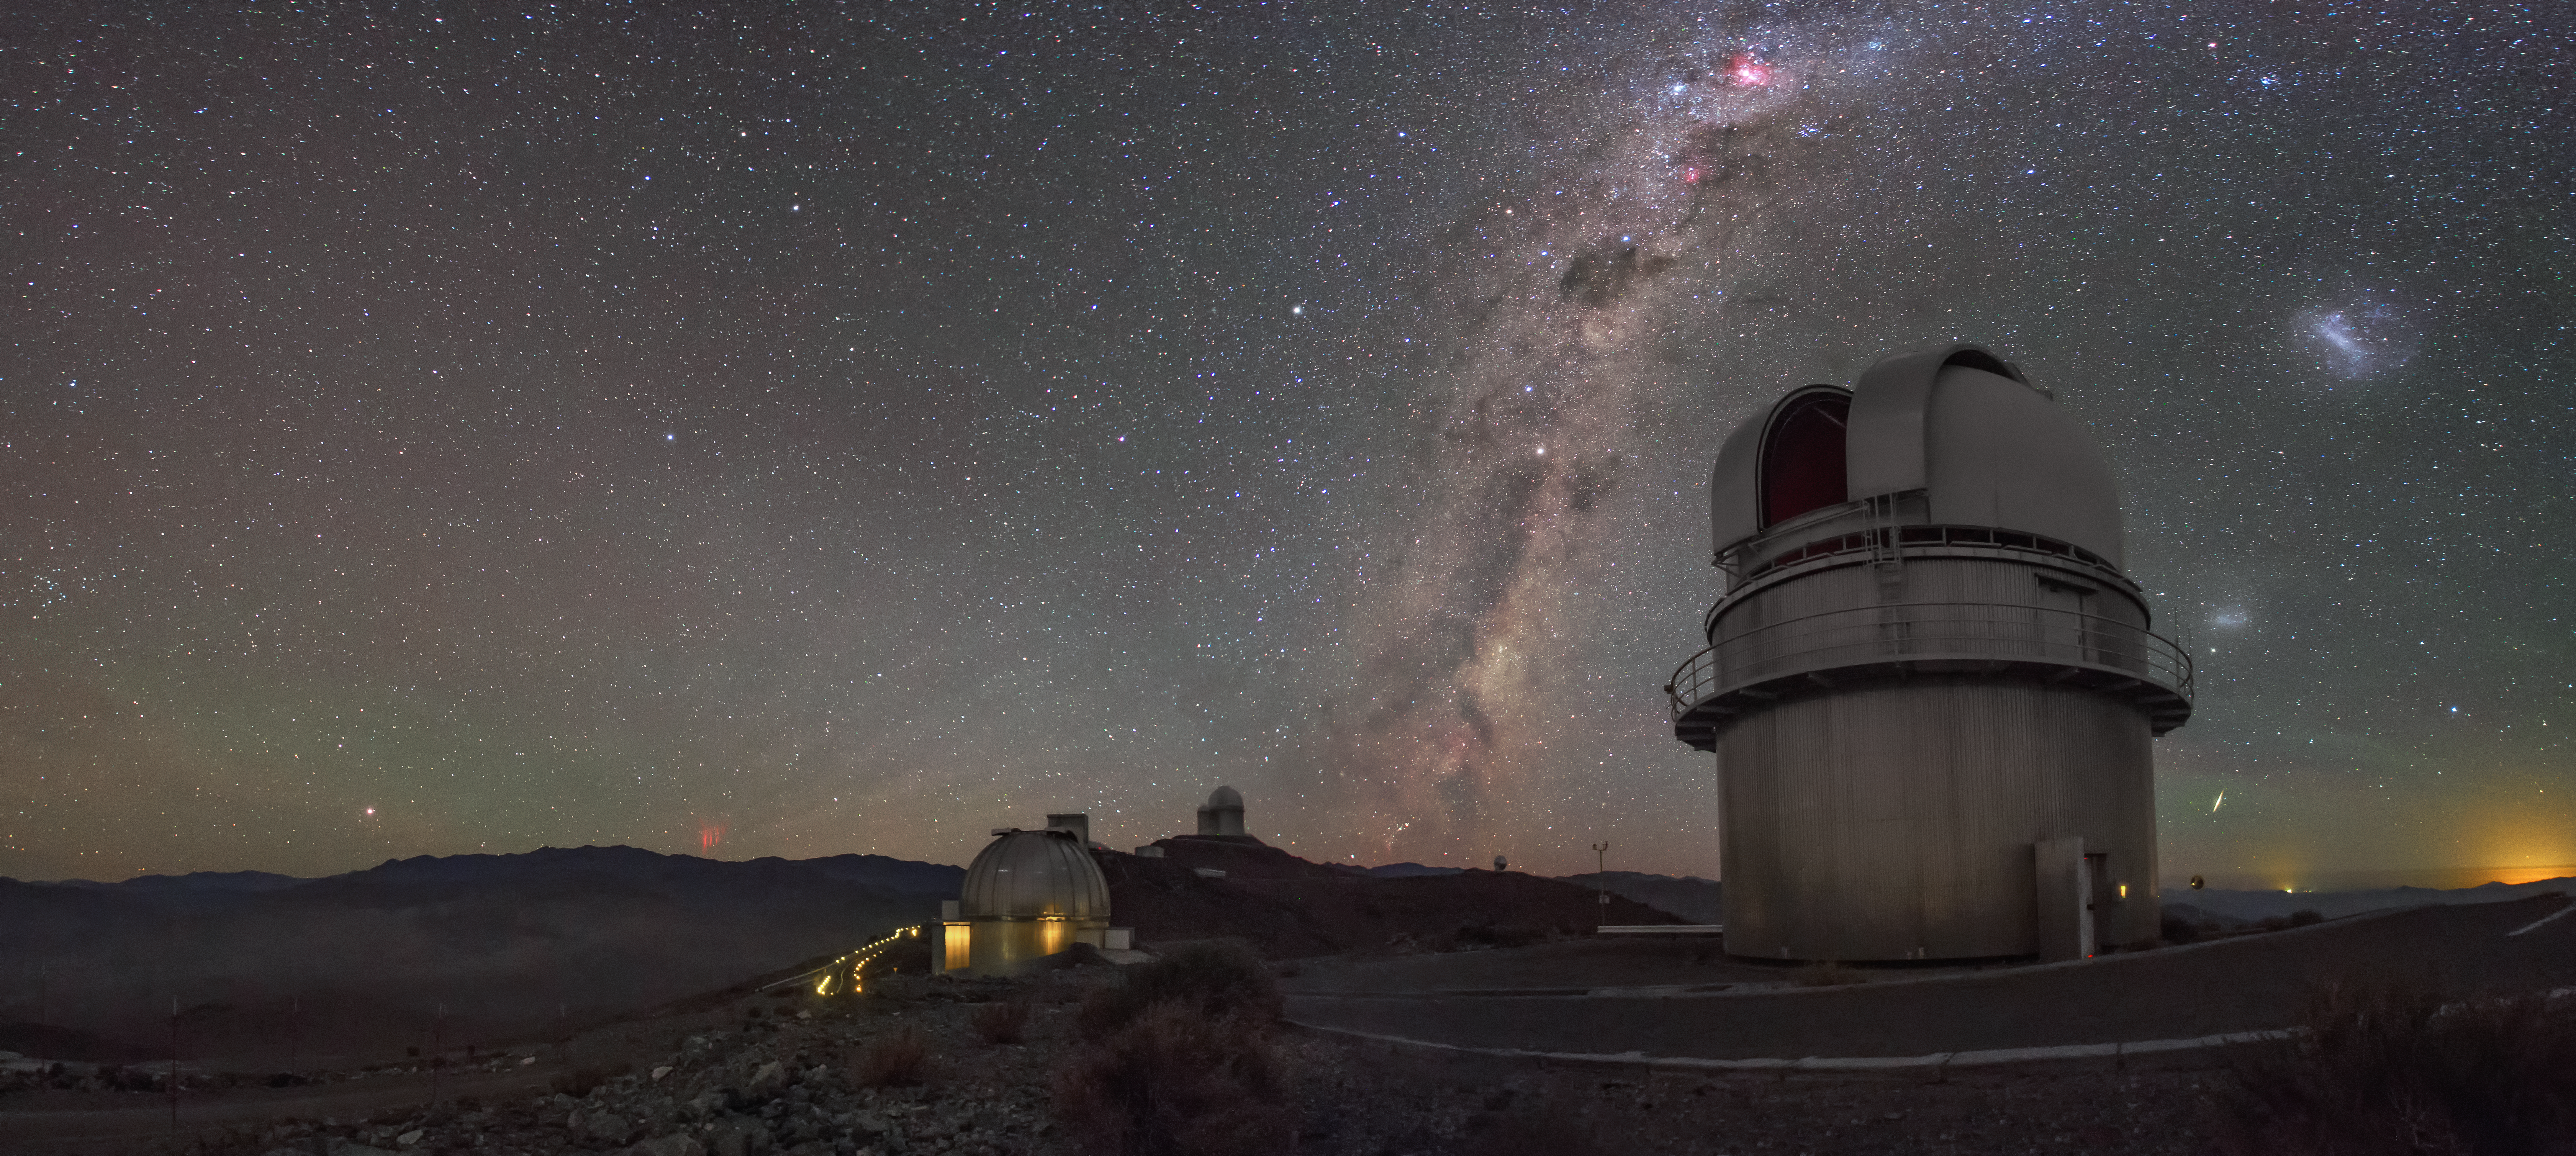

Sprites at La Silla Observatory

Beautiful image of sprites at La Silla Observatory, captured by ESO Photo Ambassador Petr Horálek.

Sprites are extremely rare atmosphere phemomena caused by irregularities in the ionosphere, high above storm clouds, at altitudes of about 80 kilometres. Typically seen as groups of red-orange flashes, they are triggered by positive cloud-to-ground lightning, which is rarer and more powerful than its negative counterpart, as the lightning discharge originates from the upper regions of the cloud, further from the ground. In a short burst, the sprite extends rapidly downwards, creating dangling red tendrils before disappearing.

The sprite pictured here was most likely over 500 kilometres away (compare with a satellite image showing the storm over Argentina), spanned a height of up to 80 kilometres and lasted only a fraction of a second.

Credit: P. Horálek/ESO